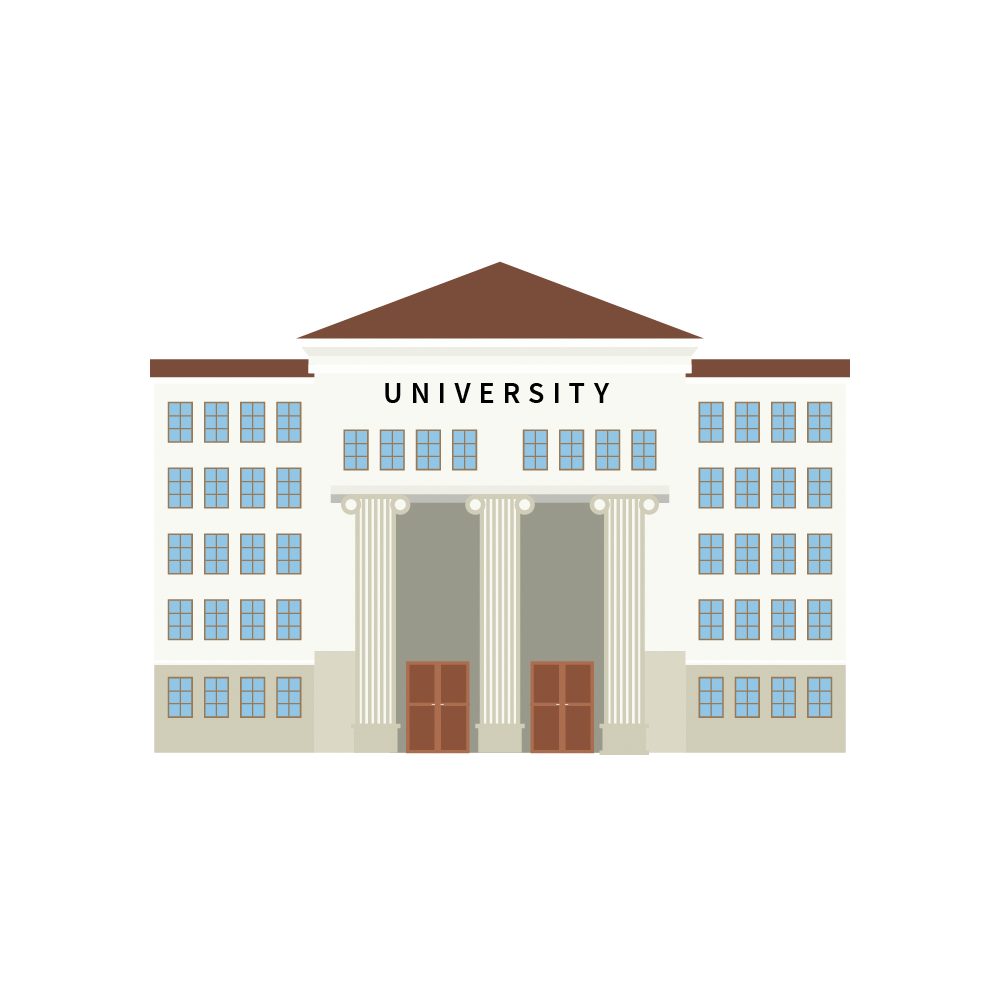

Rubin University/College Icon

University/College icon.

Credit: RubinObs/NOIRLab/SLAC/NSF/DOE/AURA